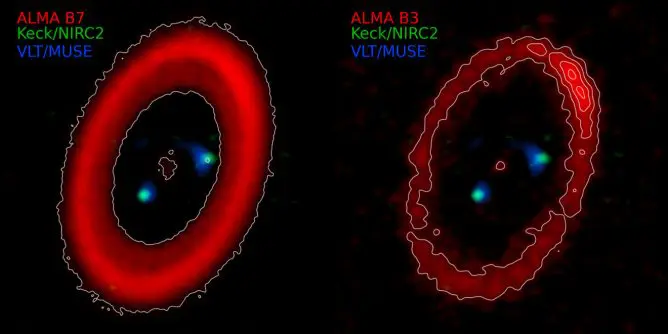

PDS 70 by ALMA

Composite images of PDS 70 in pseudo color. The left panel shows previous ALMA observations at 0.87 mm, and the right panel shows new ALMA observations at 3 mm. The composite image combines millimeter/submillimeter continuum images with ALMA (red), an infrared continuum image from W. M. Keck Observatory (green), and an optical image of a hydrogen emission line taken with the VLT (blue). The images show that the dust emissions observed with ALMA form a ring-like structure outside the planets detected by Keck and the VLT. At a wavelength of 3 mm, the dust emission can be seen prominently concentrated in the northwest direction (upper right of the image).

Credit: ALMA (ESO/NAOJ/NRAO), W. M. Keck Observatory, VLT (ESO), K. Doi (MPIA)